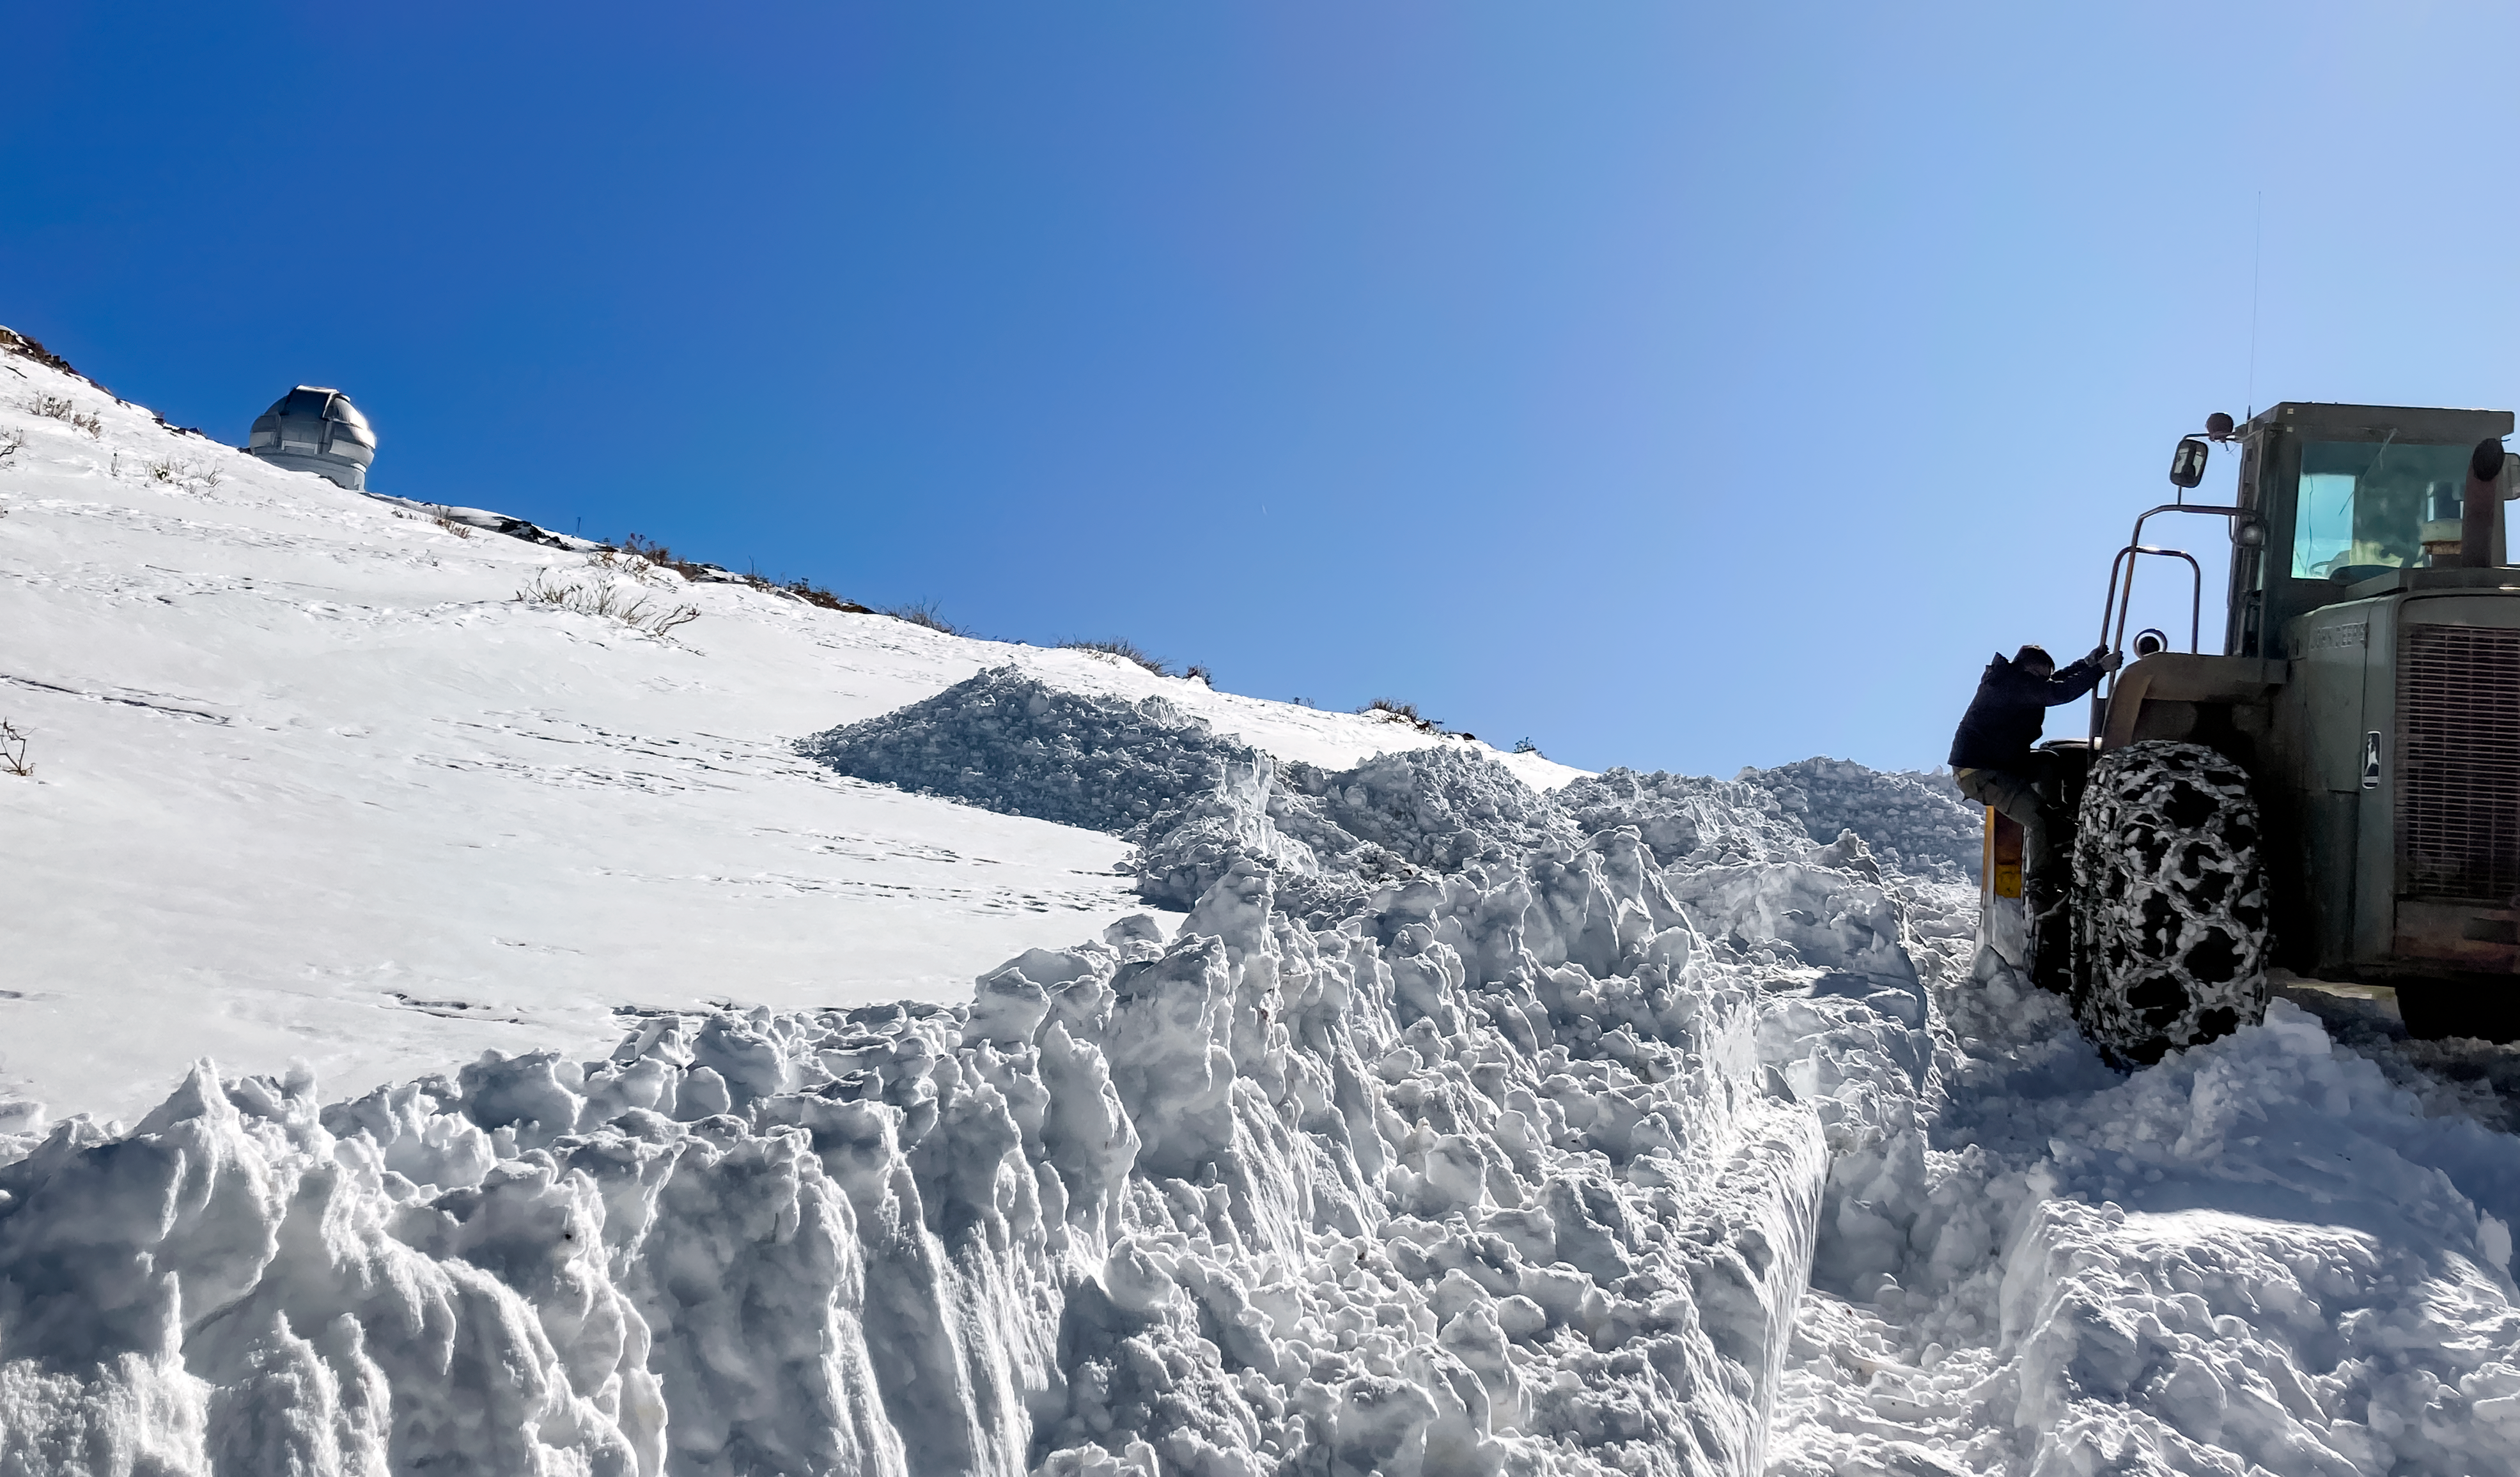

Snow on Cerro Pachón

The road crew works to clear the road leading to the Gemini South telescope on Cerro Pachón.

Credit: NOIRLab/NSF/AURA/F. Bruno